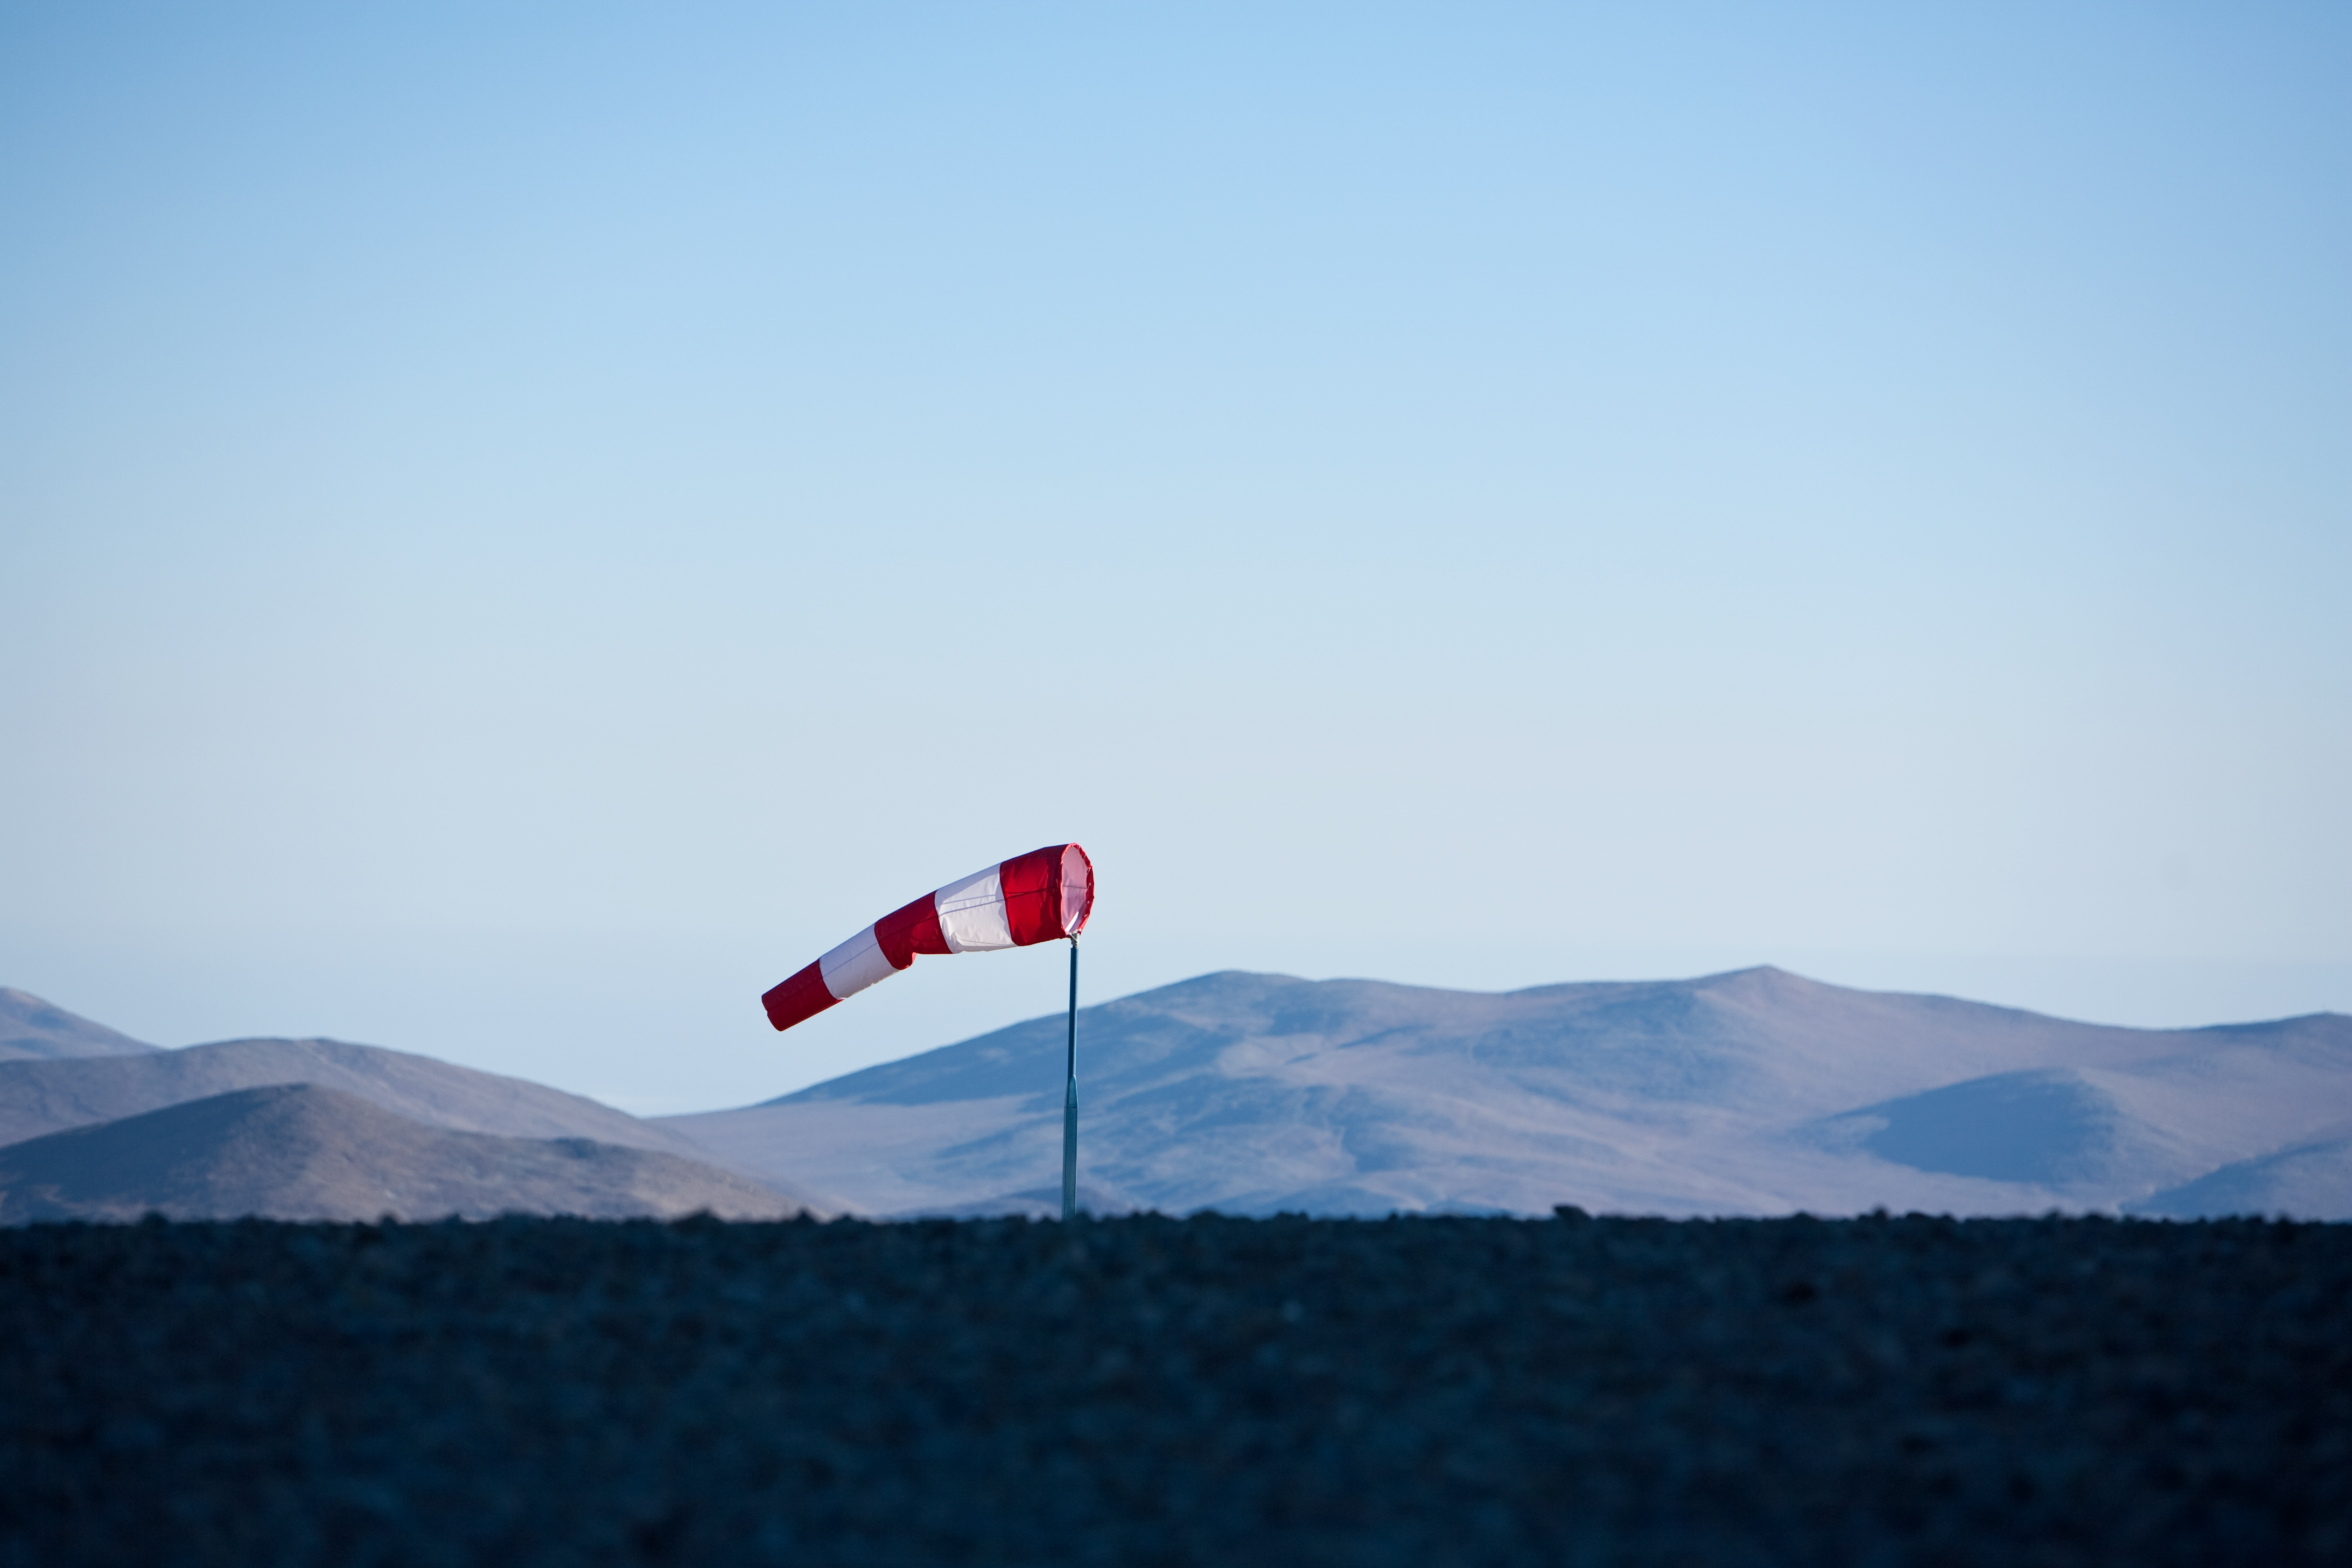

The wind blows in Paranal

A wind sock in Paranal, site of ESO's Very Large Telescope (VLT) and other observational instruments.

Credit: ESO